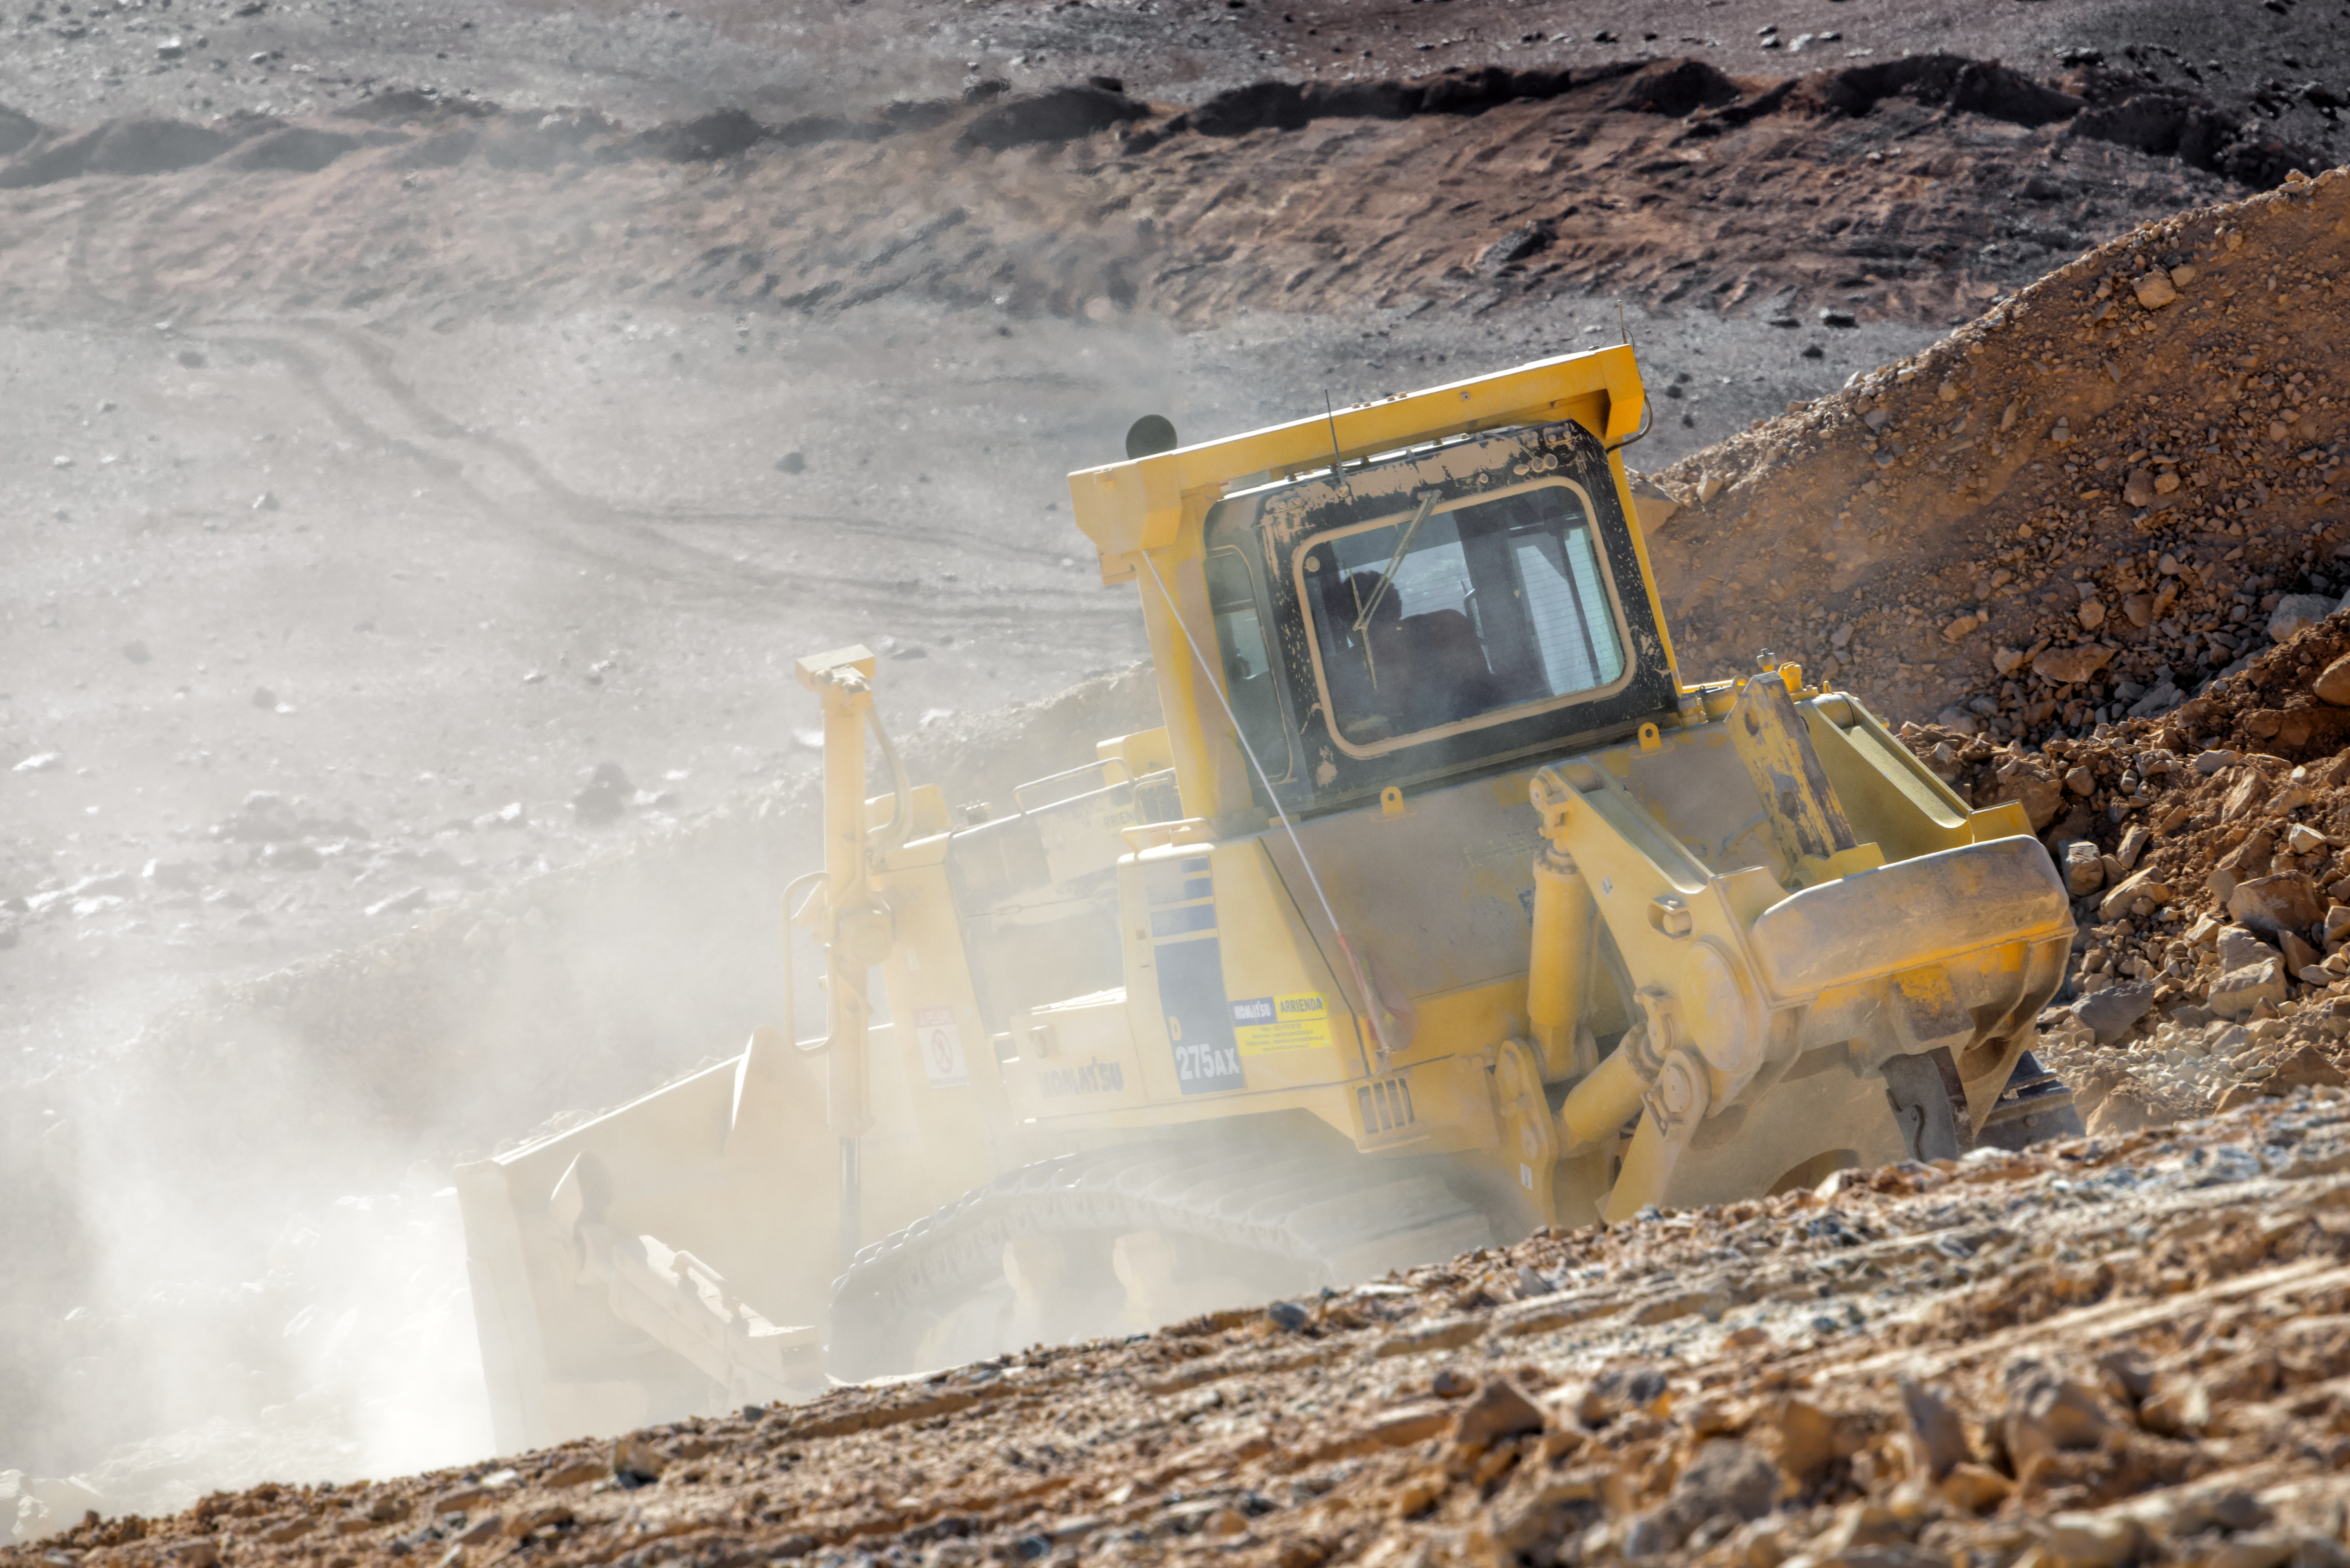

Bulldozer on the slope of Cerro Armazones

A bulldozer kicks up a mist of fine dust on the slope of Cerro Armazones.

Credit: P. Pardo Ávalos/ESO